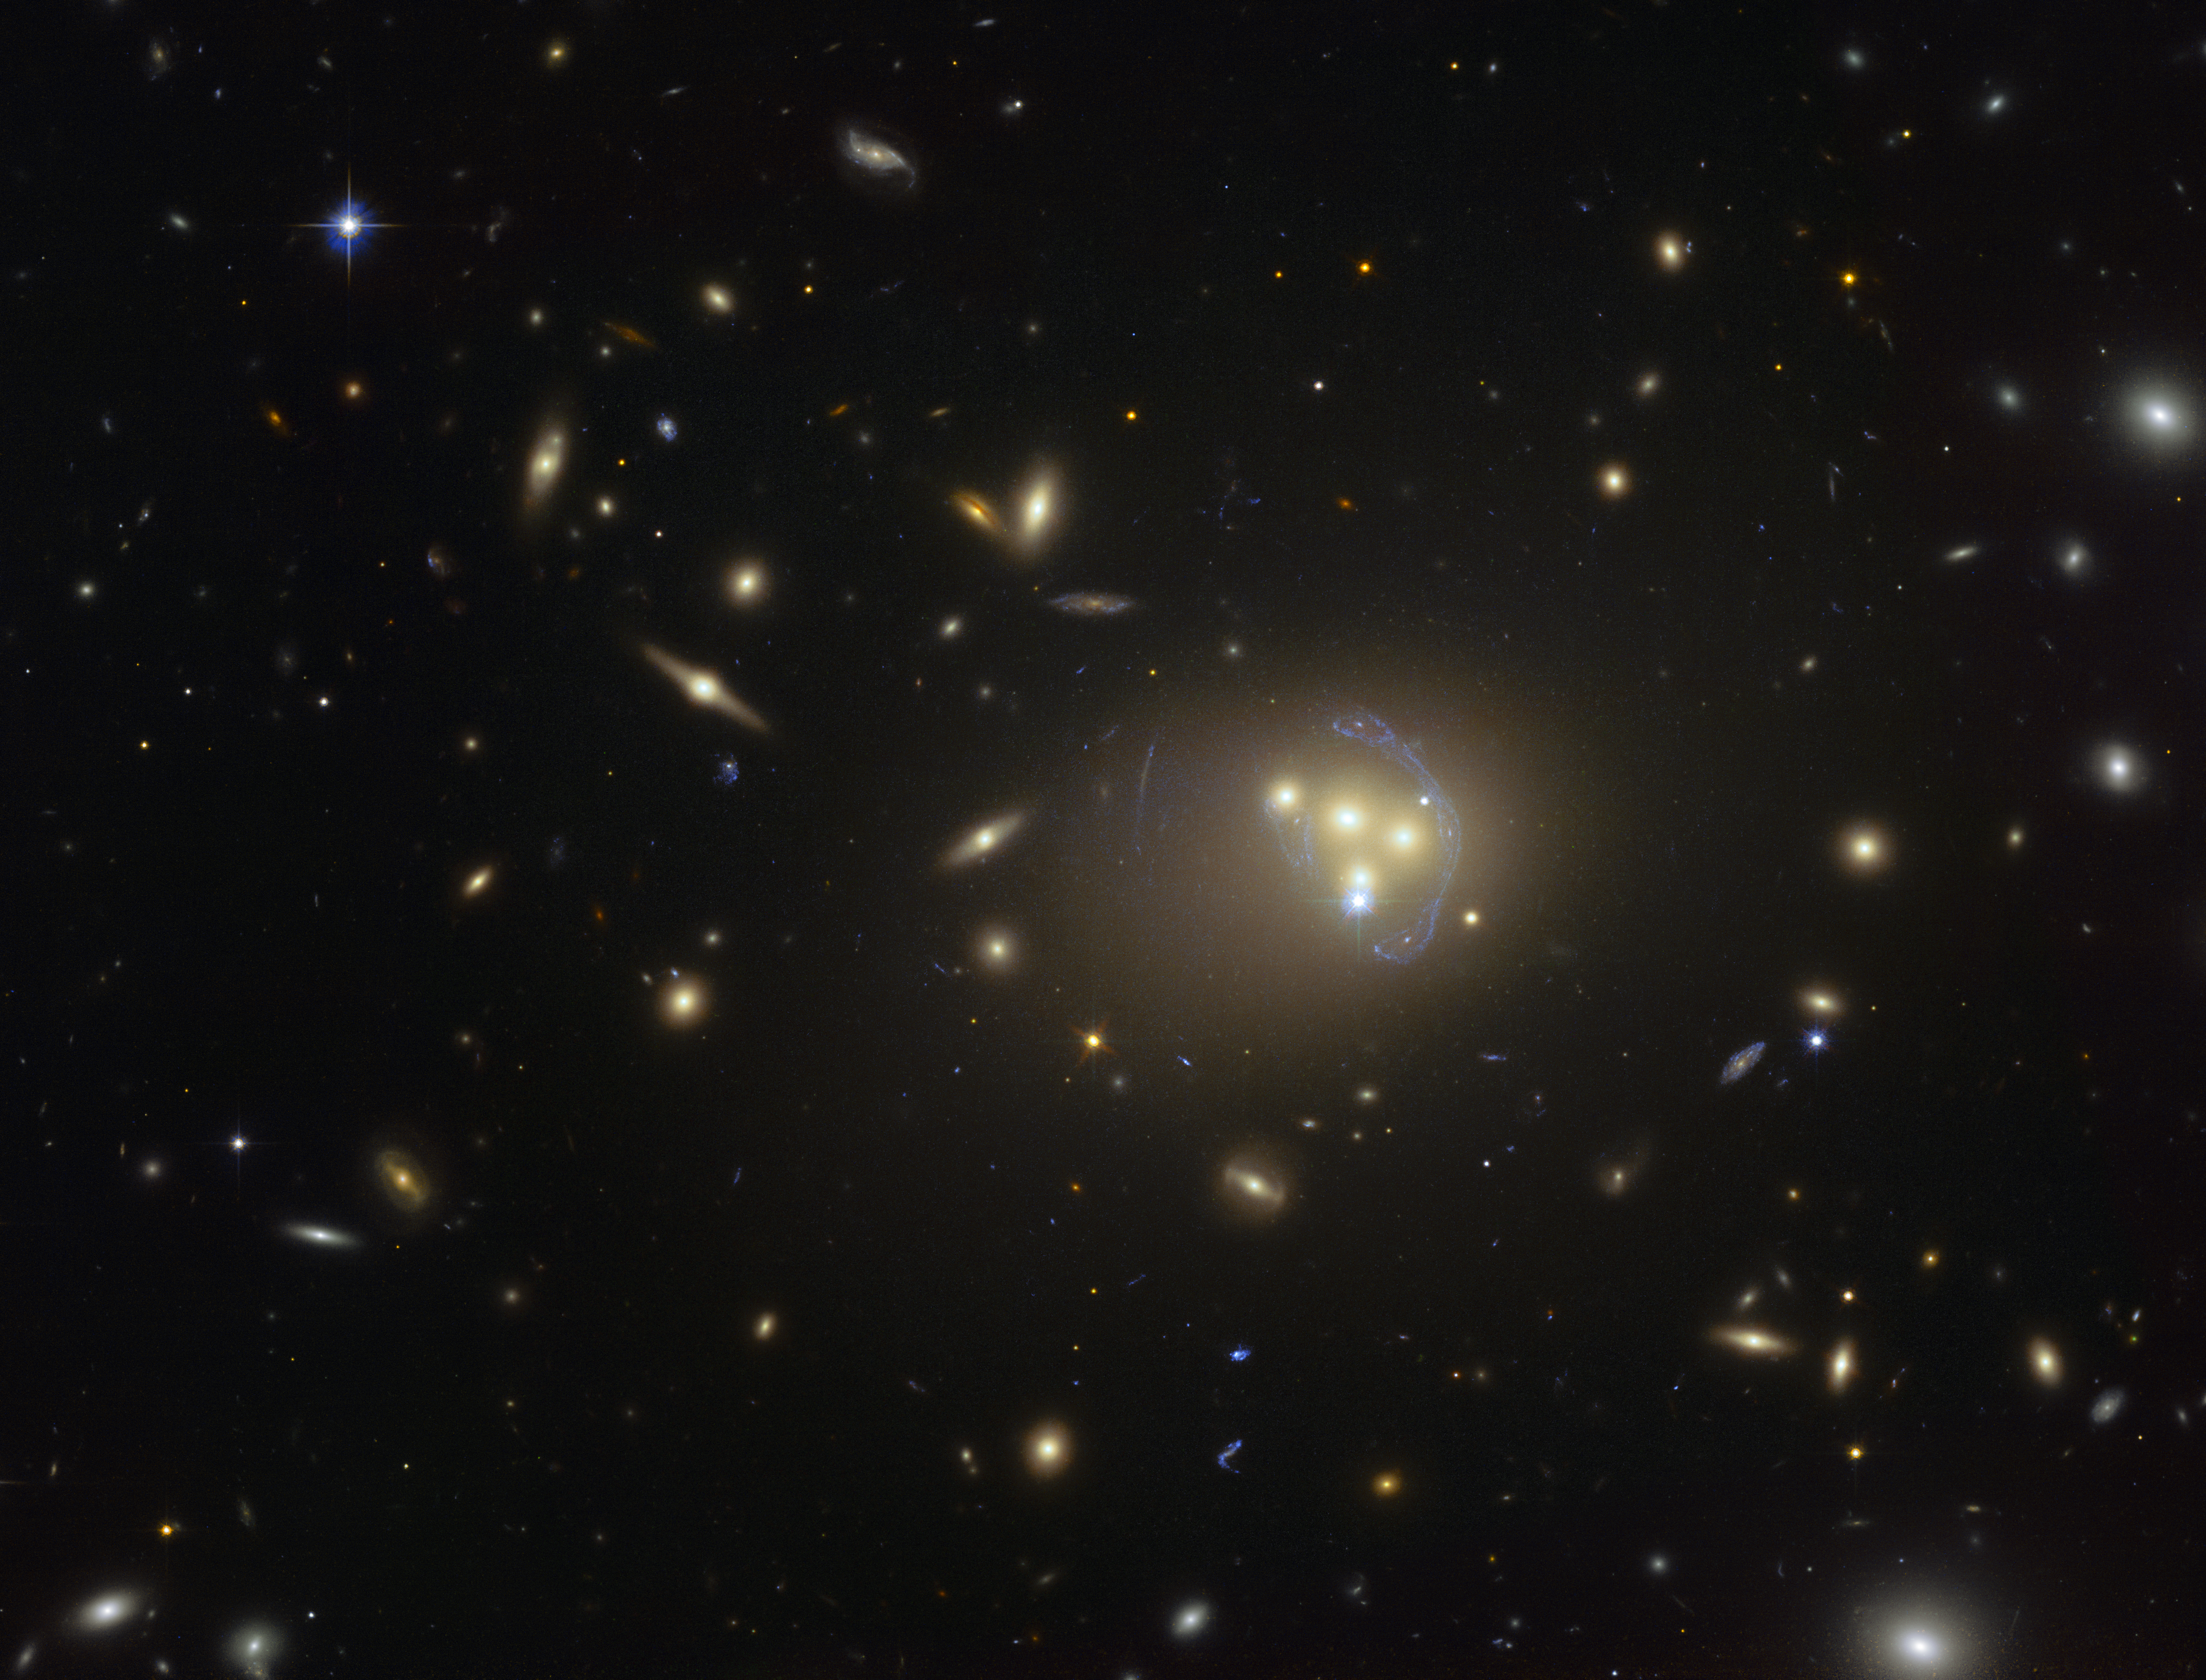

Hubble image of the galaxy cluster Abell 3827

This image from the NASA/ESA Hubble Space Telescope shows the rich galaxy cluster Abell 3827. The strange blue structures surrounding the central galaxies are gravitationally lensed views of a much more distant galaxy behind the cluster. Observations of the central four merging galaxies have provided hints that the dark matter around one of the galaxies is not moving with the galaxy itself, possibly implying dark matter-dark matter interactions of an unknown nature are occuring.

Credit: ESO